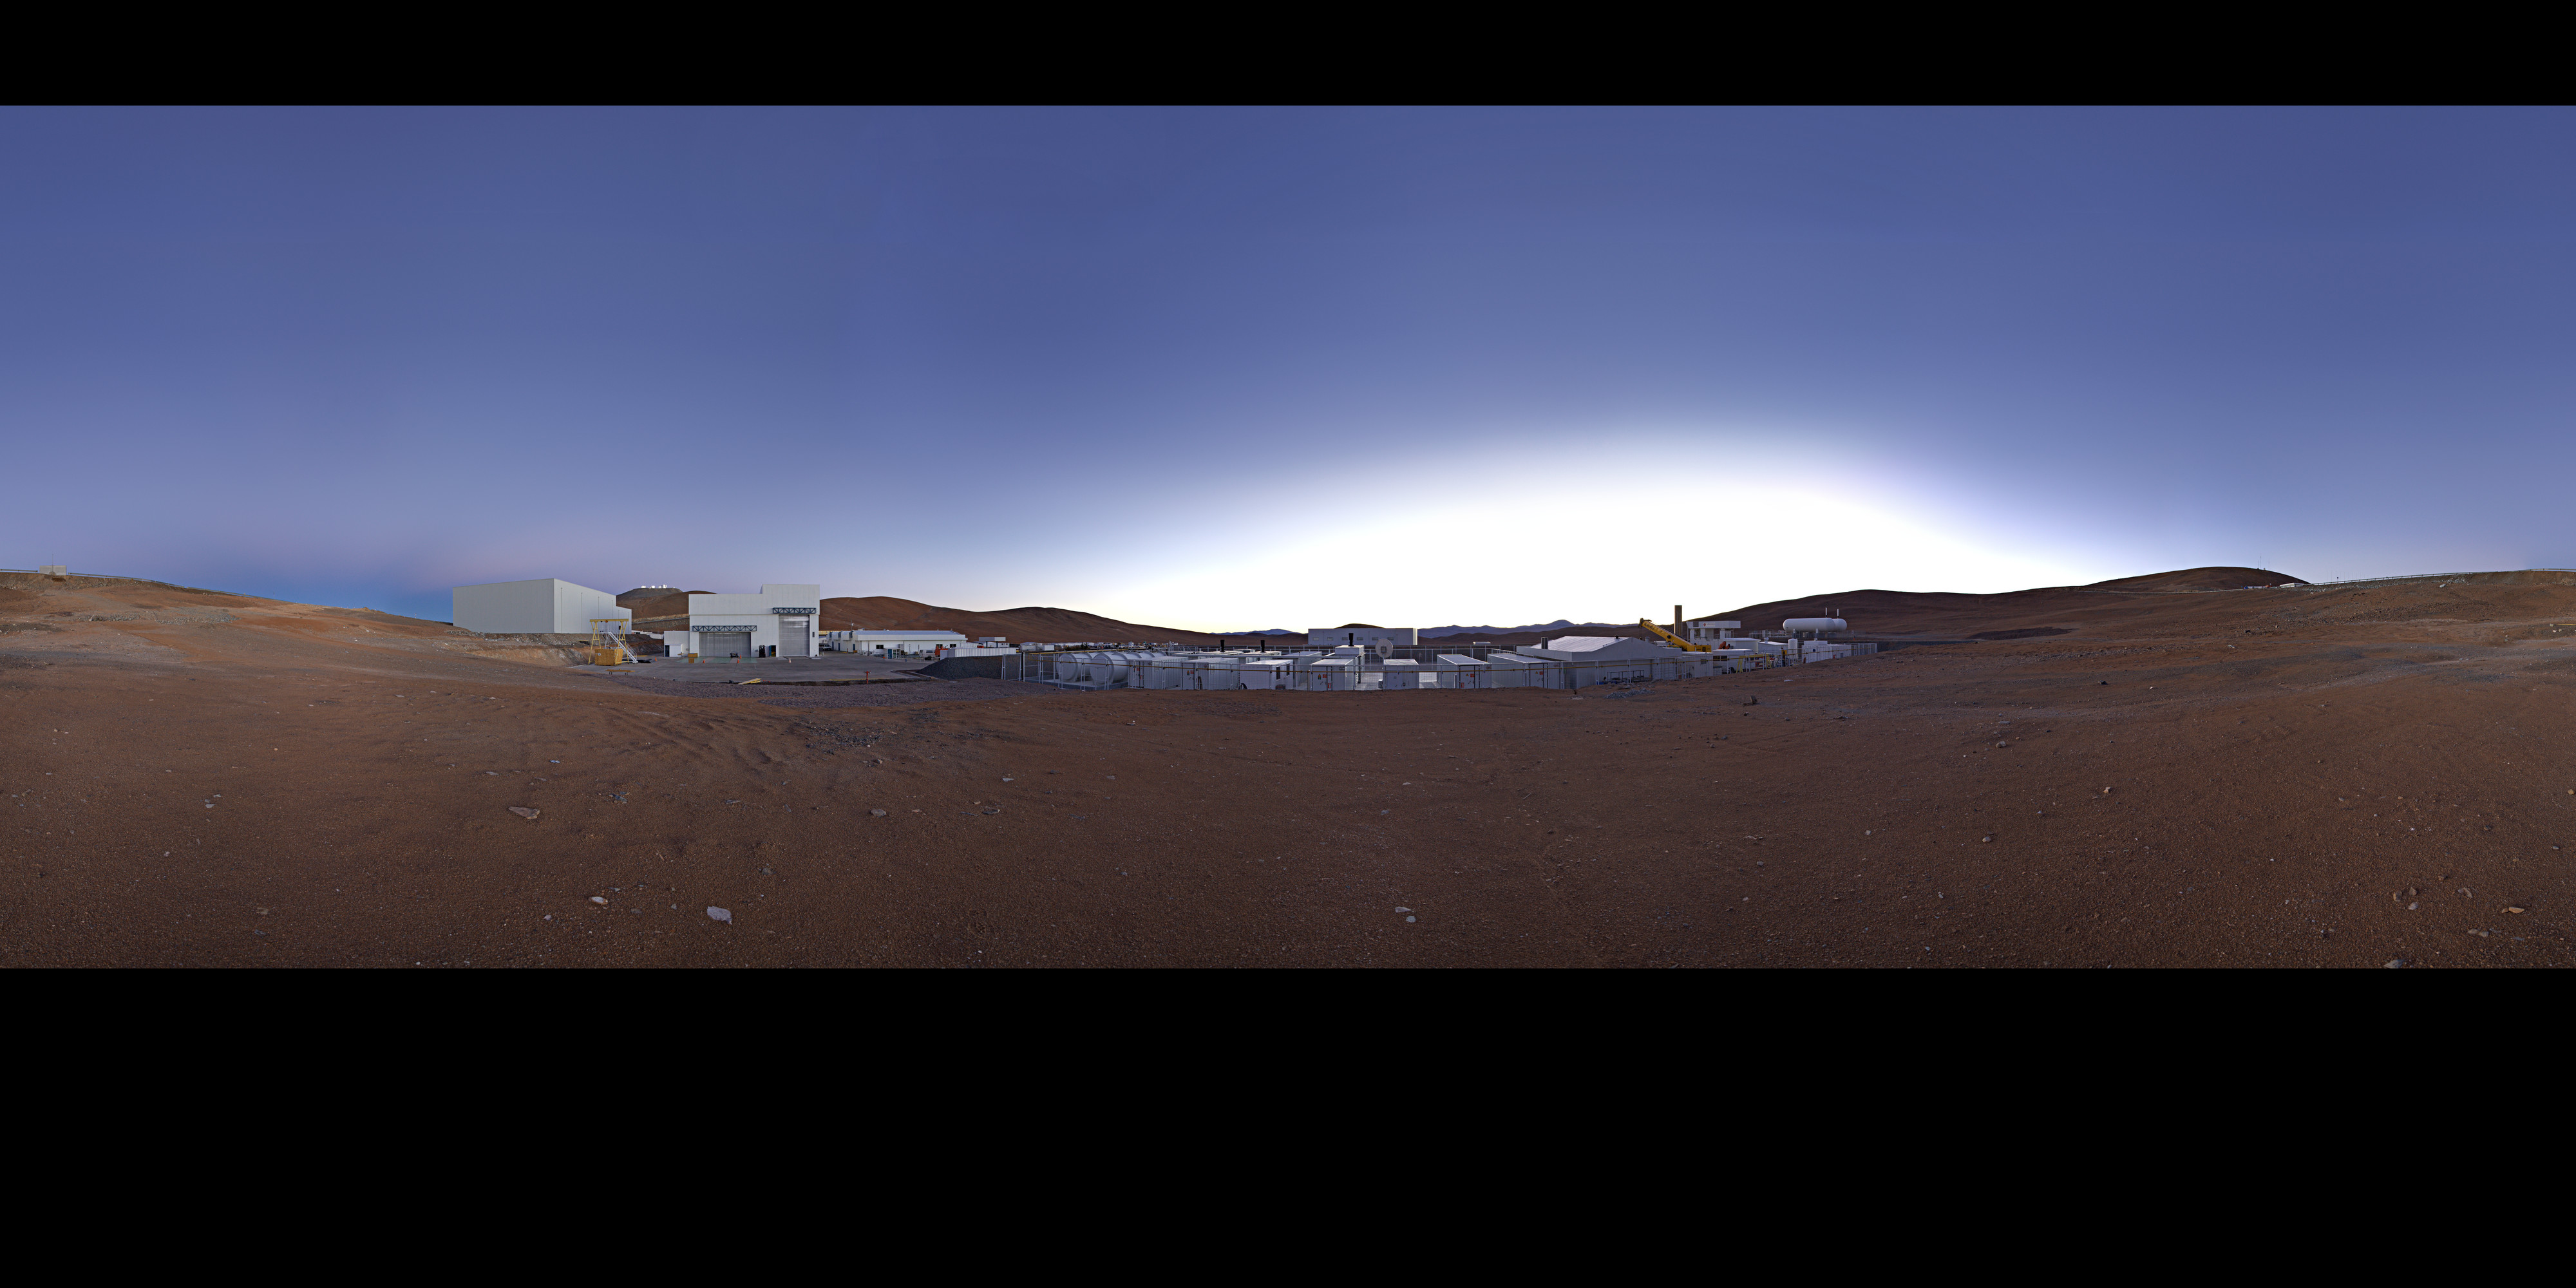

Panorama at the Mirror Maintenance Building

This extended to 360 x 180 degrees (with black) panorama reveals the Mirror Maintenance Building at the ESO Paranal Observatory, home to the Very Large Telescope (VLT), the world's most advanced visible-light astronomical observatory.

Credit: ESO